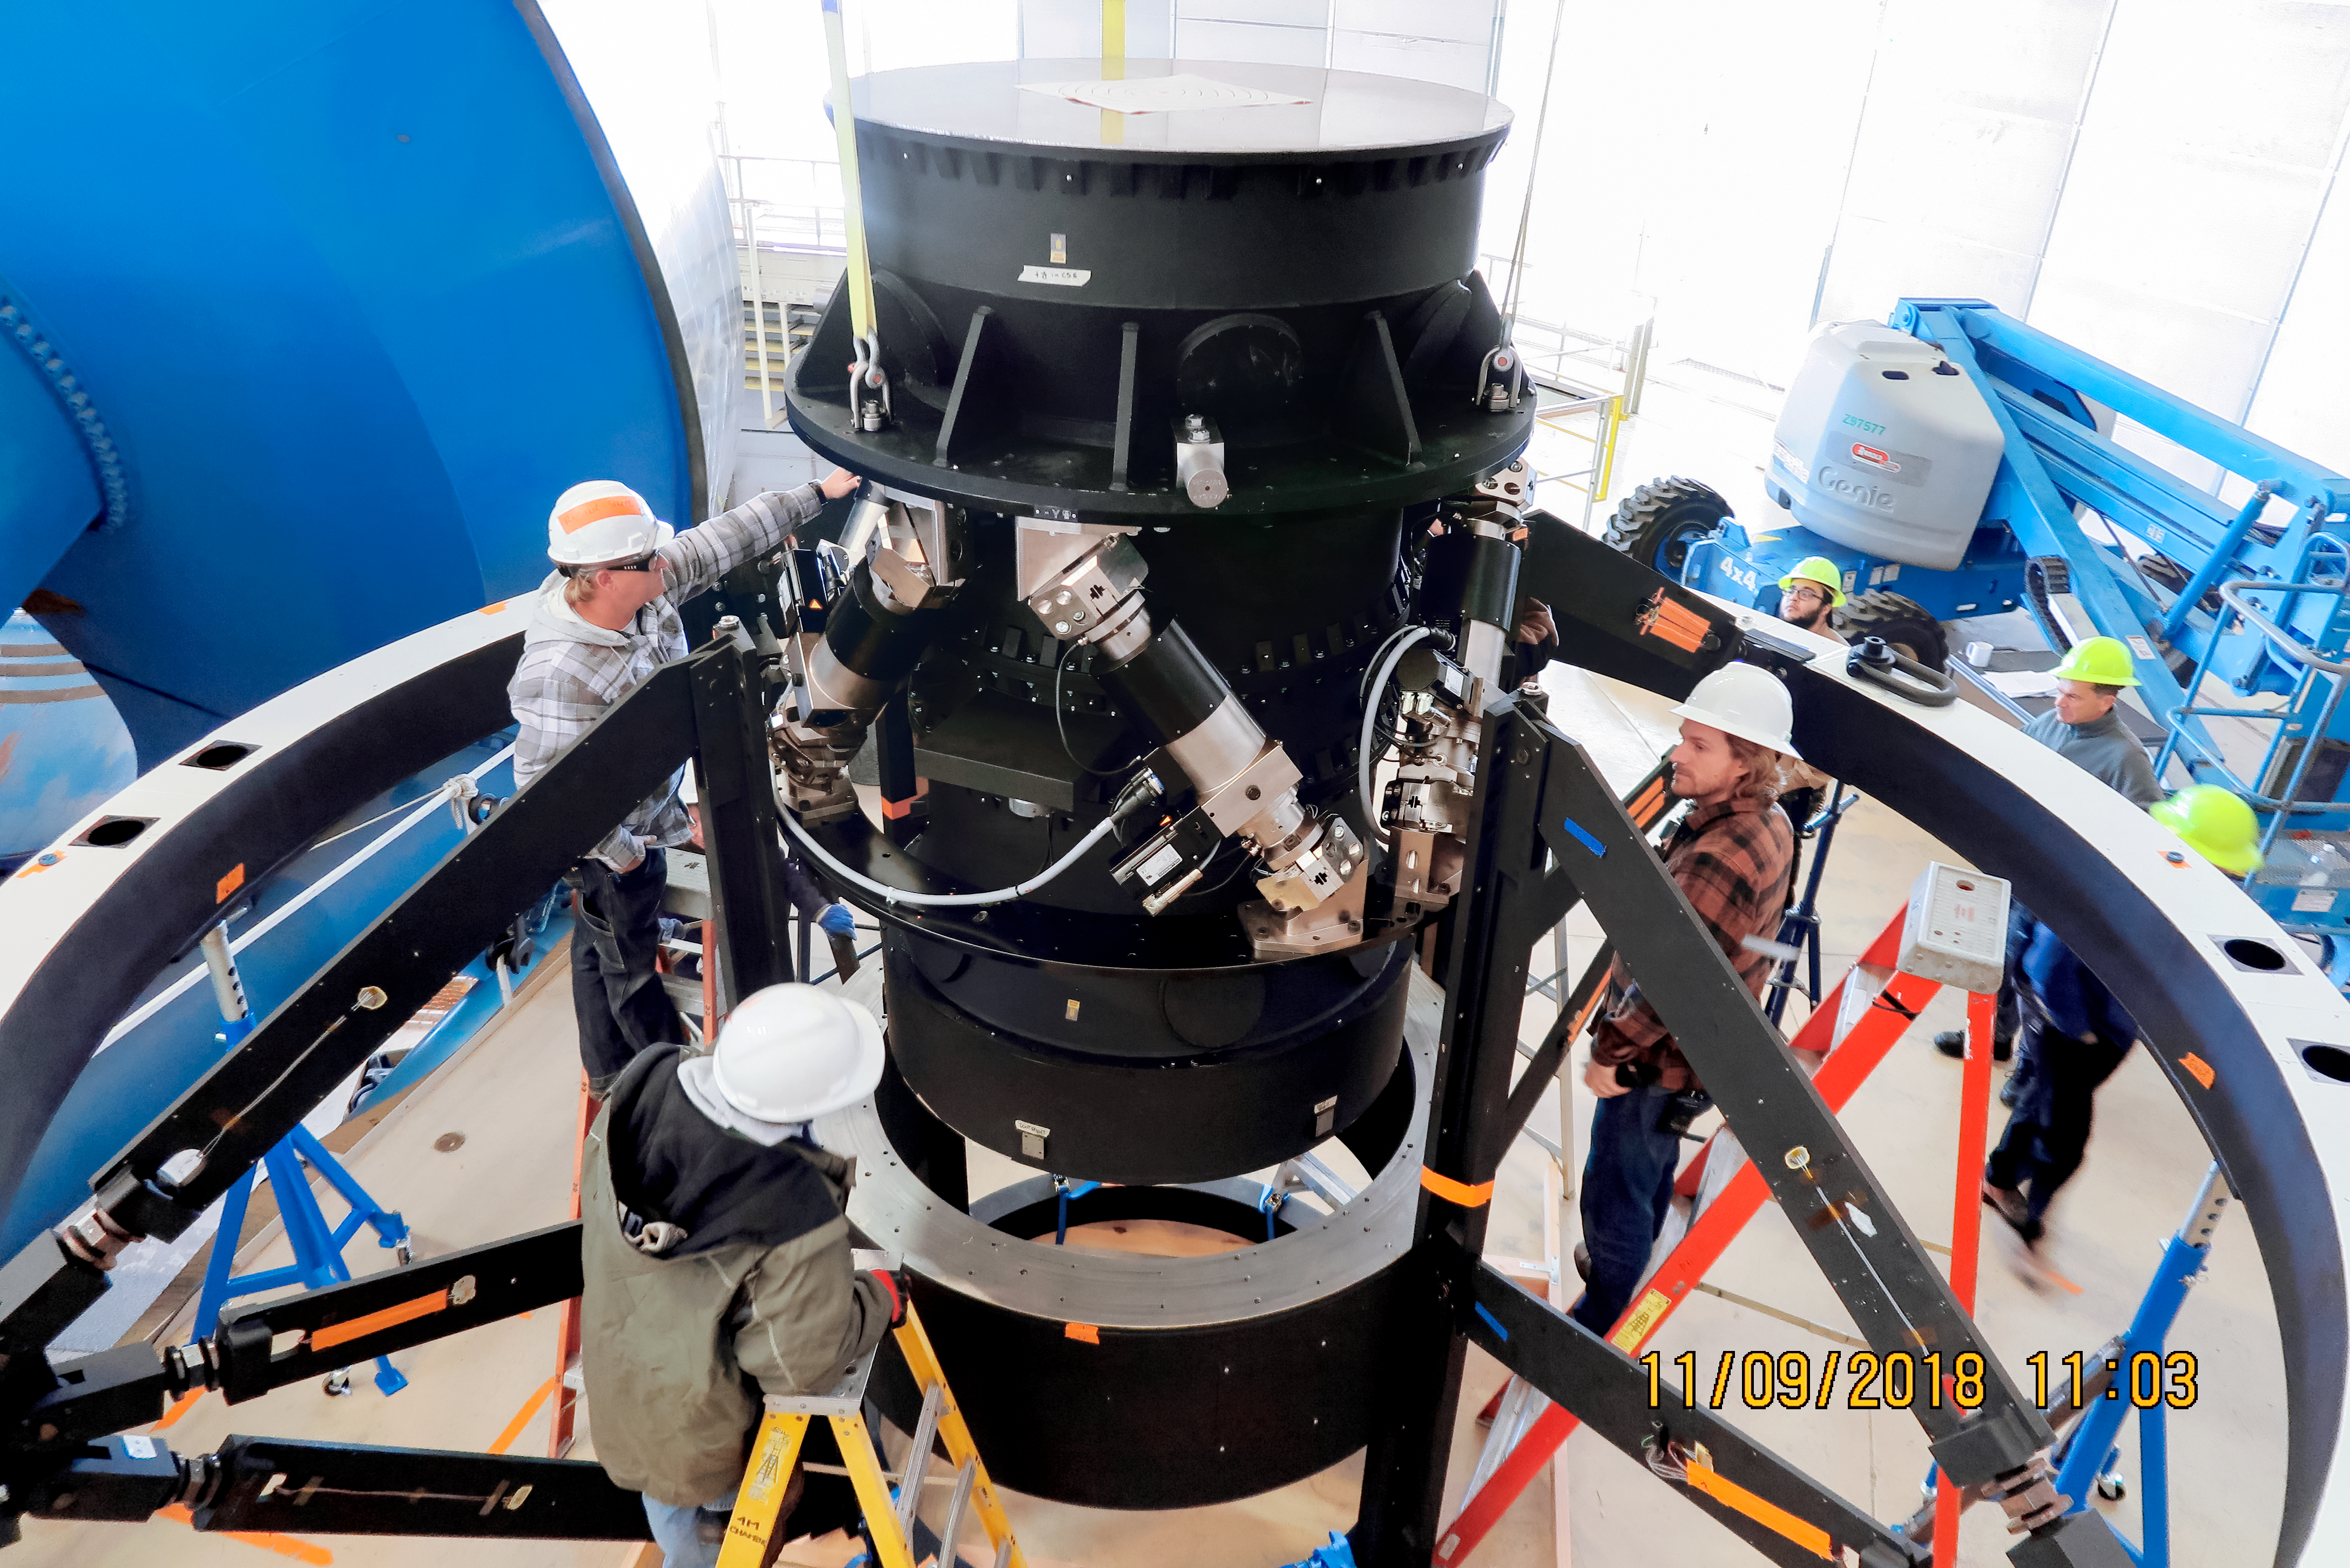

DESI Installation

Installation of the prime focus corrector and hexapod for the Dark Energy Spectroscopic Instrument (DESI) at the Nicholas U. Mayall 4-meter Telescope on Kitt Peak National Observatory in Arizona.

Credit: KPNO/NOIRLab/NSF/AURA